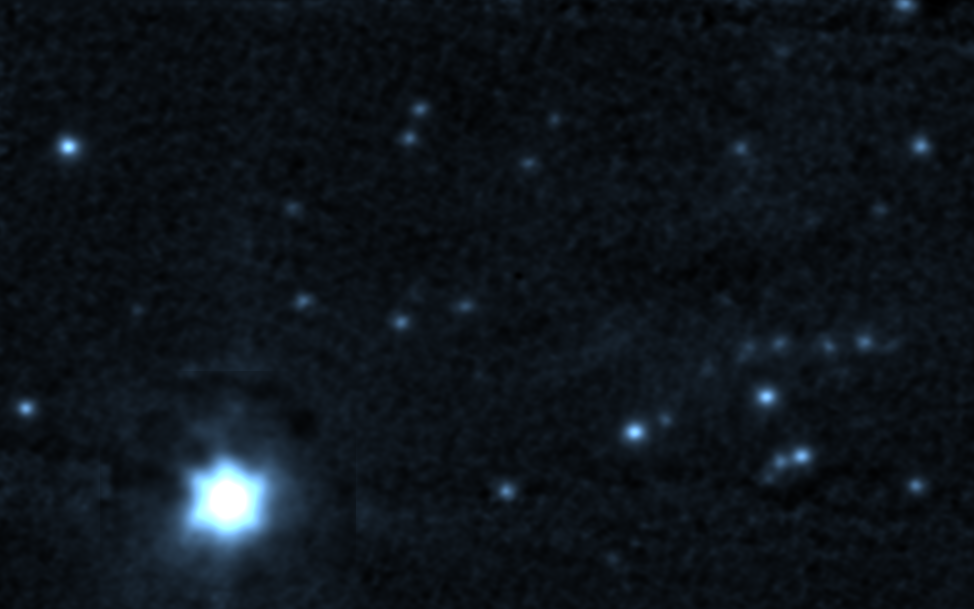

Star-forming region G45.45+0.06 at J

A J-band (1.2 micron) image of the star formation region G45.45+0.06, taken using adaptive optics at the Gemini North telescope, and having a resolution of 0.12 arc seconds. For details, please see the color-composite IR picture and its complete caption.

Credit: International Gemini Observatory, US National Science Foundation, and the University of Hawaii Institute for Astronomy.